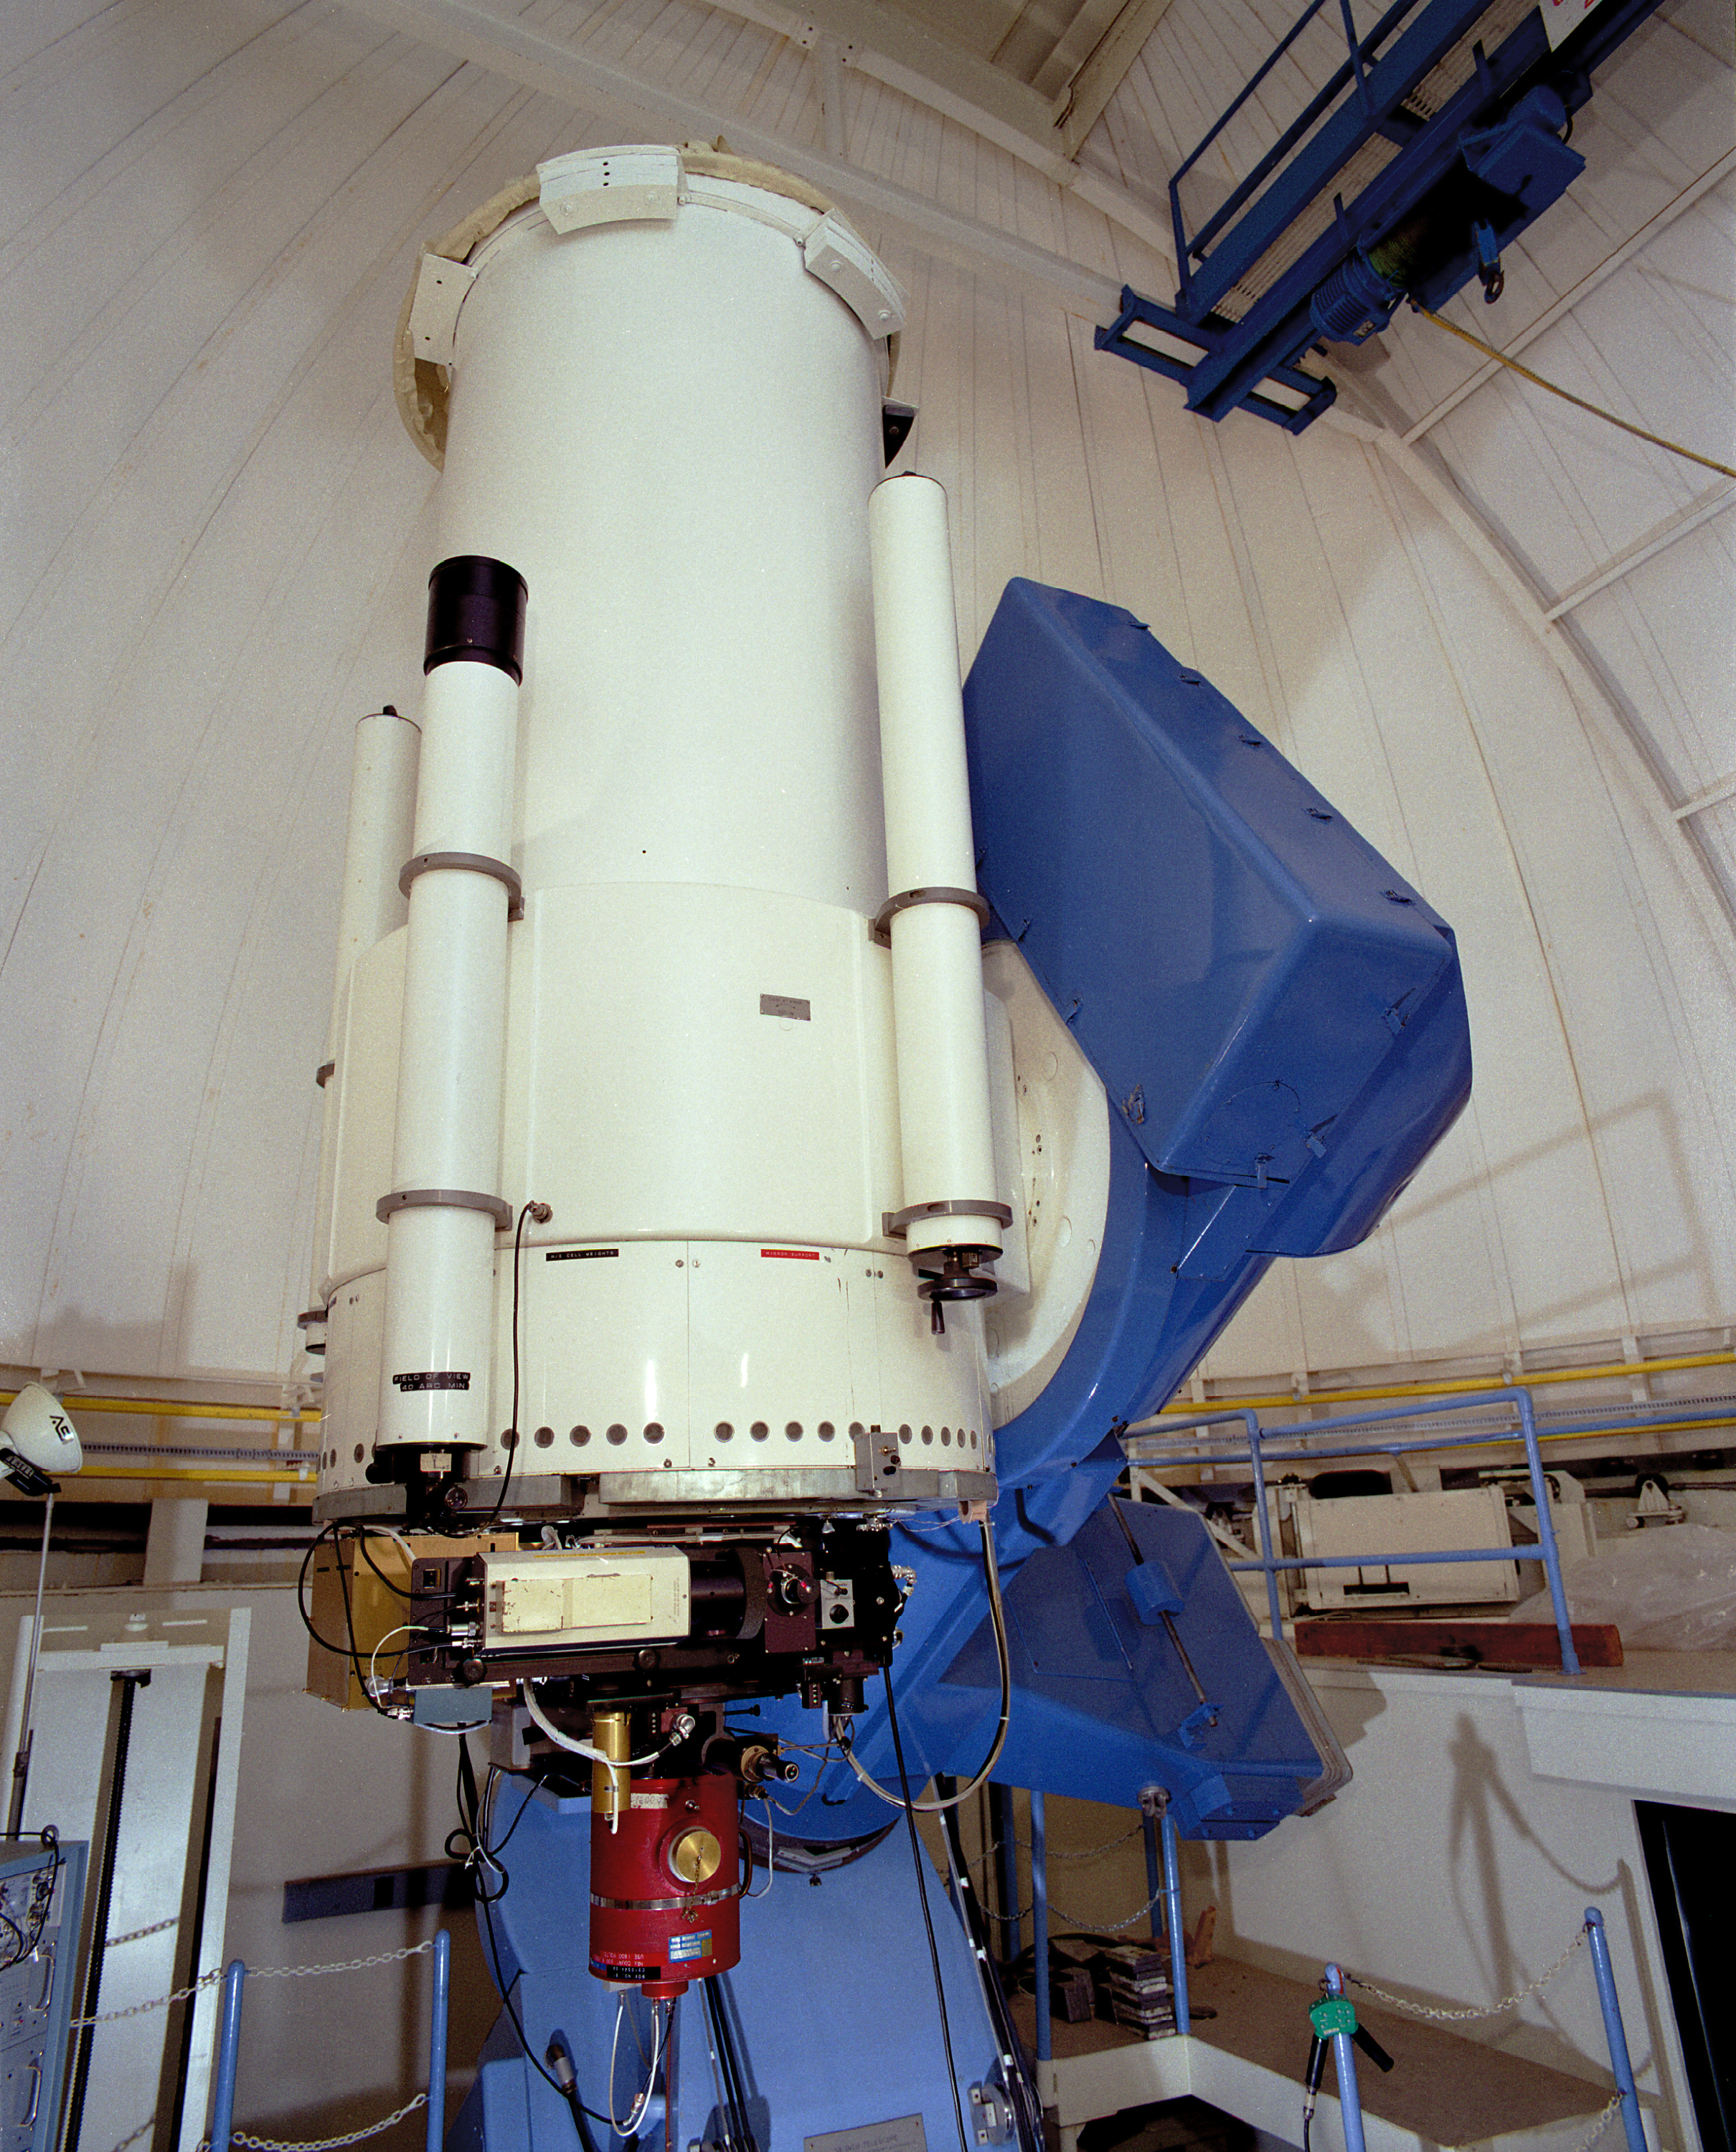

WIYN 0.9m

Interior of the WIYN (Wisconsin, Indiana, Yale, NOAO) 36-inch (0.9-meter) telescope at Kitt Peak National Observatory.

Credit: NOIRLab/NSF/AURA